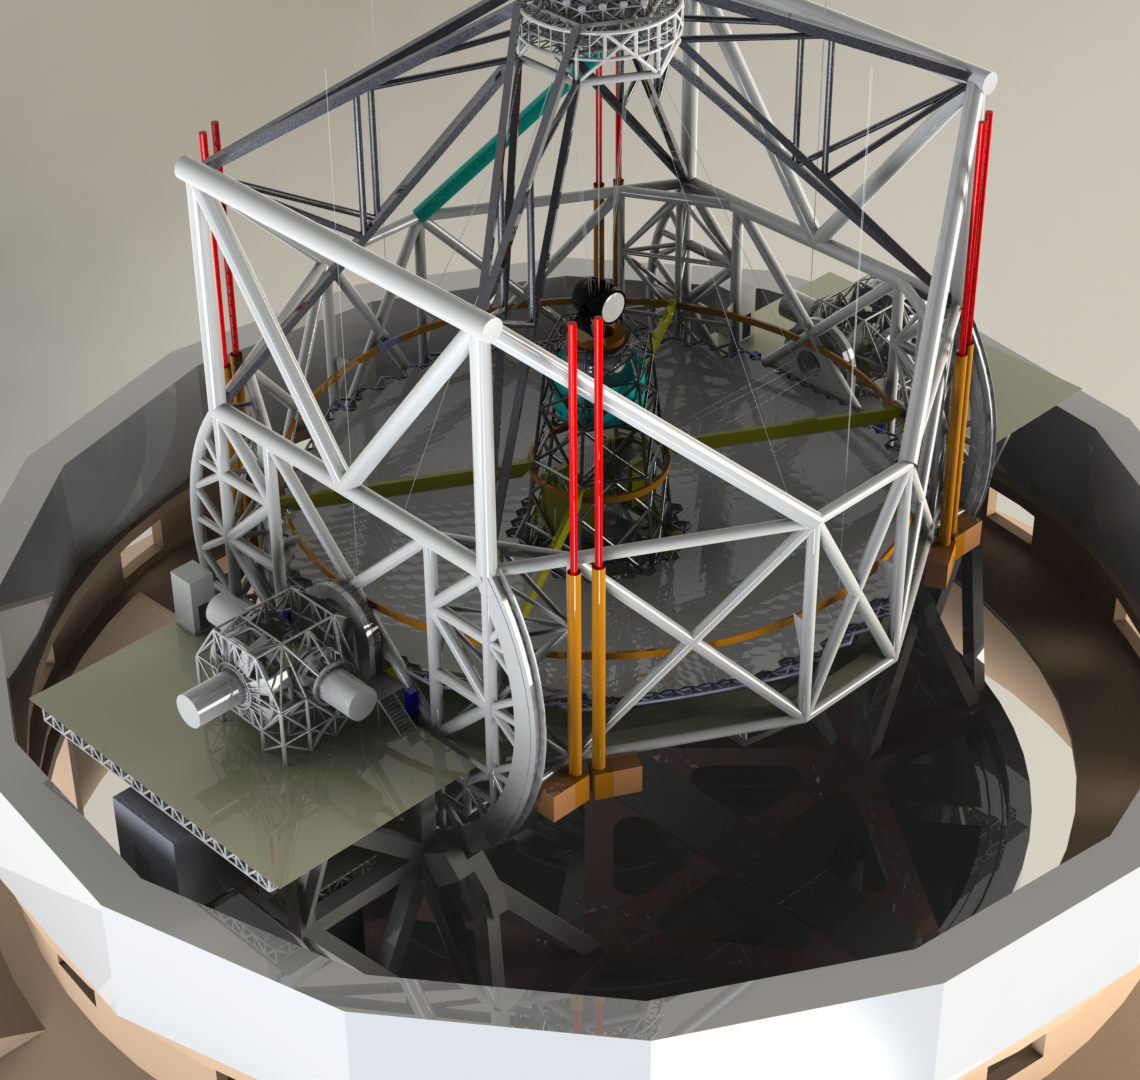

ELT 3D rendering

Rendering of the ELT telescope structure. This structure design, presented in November 2008 at the Baseline Reference Design version 3, is the result for a detailed design study and was realised together with ESO's industrial partners. The 40-metre-class primary mirror reflects the light first to the 4.2-metre secondary mirror hanging upside-down at 60 m height. The light is then further transmitted to mirrors 3, 4 and 5 (located in the central tower) and finally reflected to either side where the astronomical cameras sitting on the Nasmyth platforms will see nearly perfect images of the celestial objects. To assist the adaptive optics included in the telescope, telescope guide stars are created in the sky by using powerful lasers launched at the corners of the primary mirror cell.

The design for the ELT shown here is preliminary.

Credit: ESO